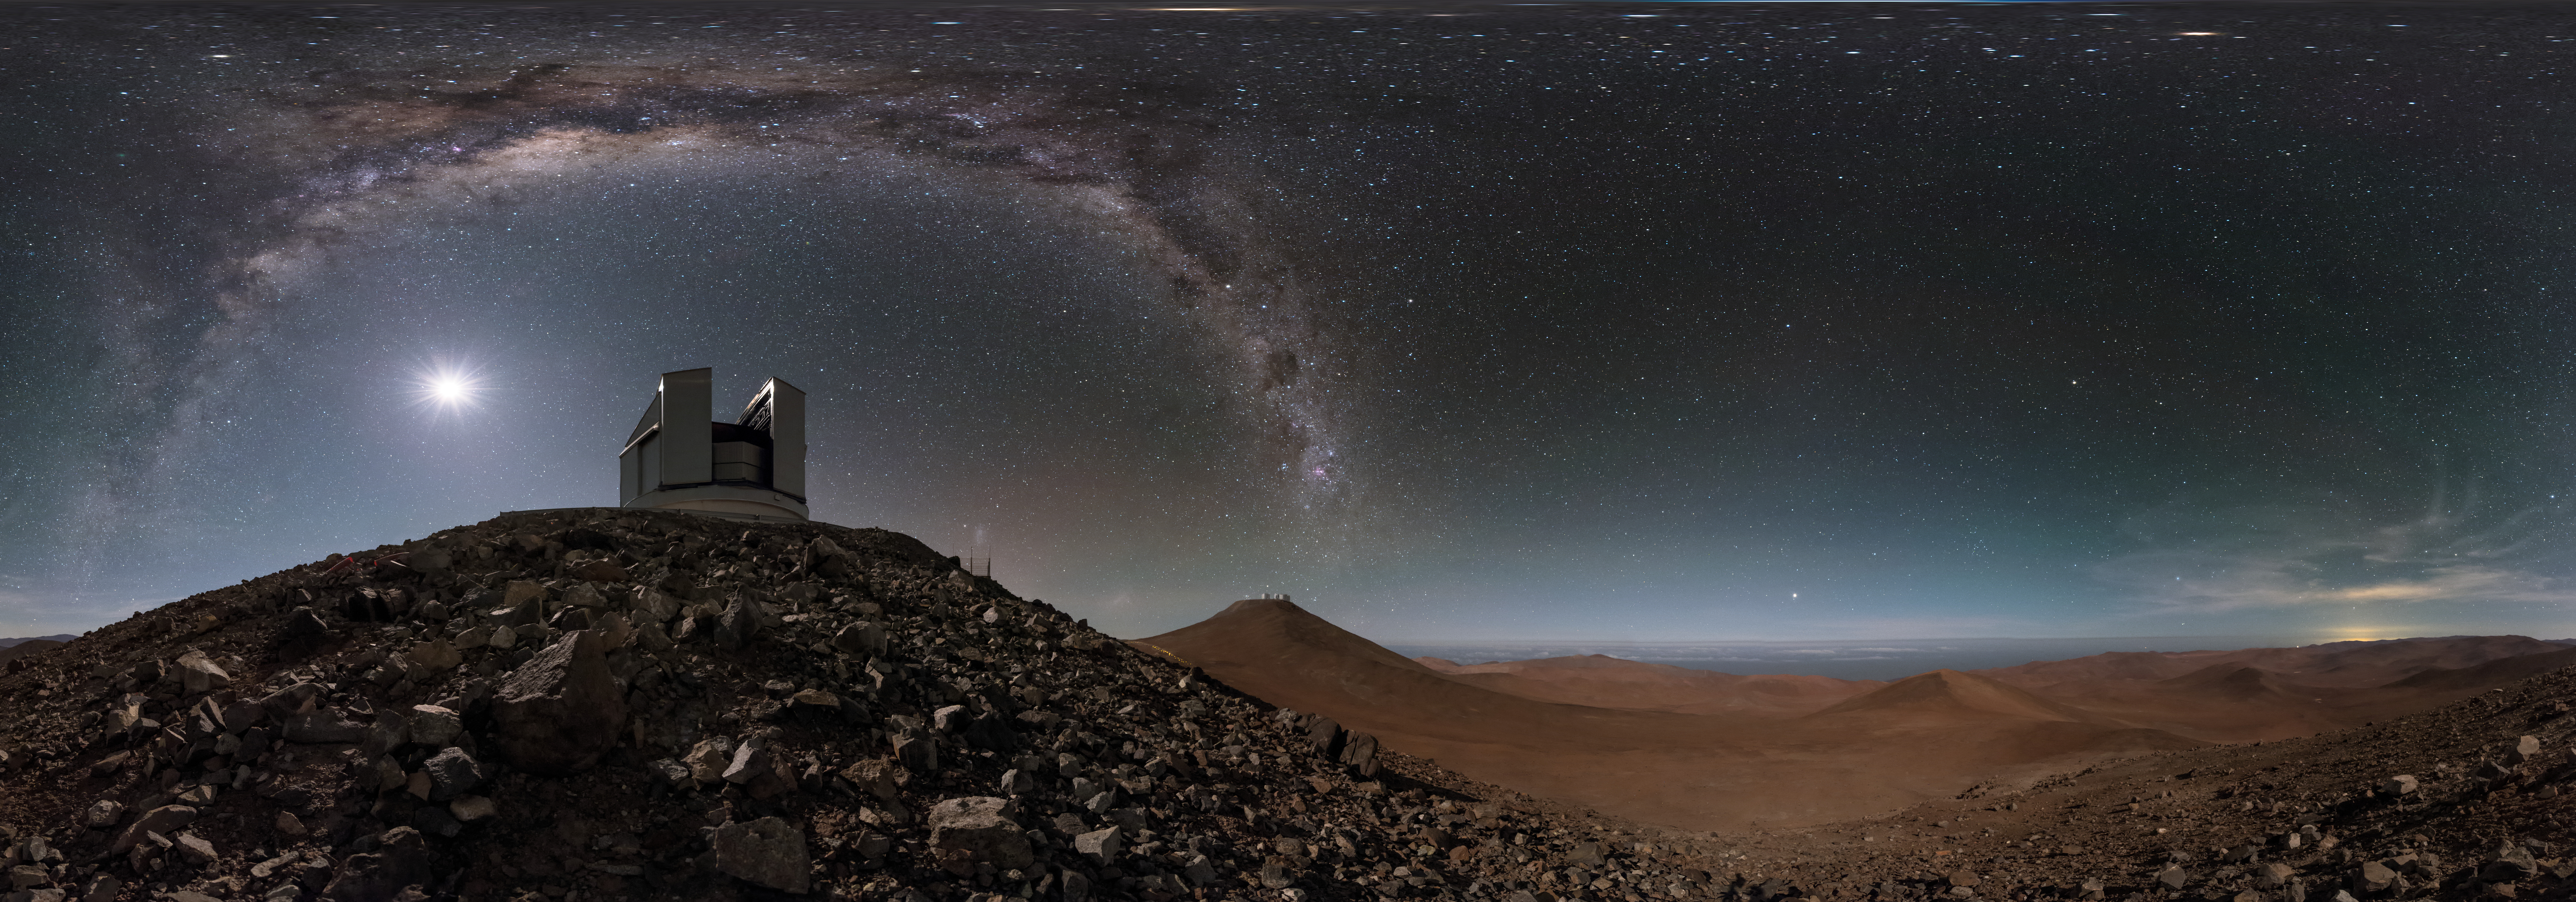

Desert arc at Paranal

A stunning equirectangular projected panorama of one of the VLT Unit Telescopes (UTs) at the Paranal Observatory in Chile, framed by the arcing Milky Way. This picture is taken from lower on the mountain, where the high altitude and remoteness allow for the spectacularly clear skies seen above the facility.

Credit: ESO/B. Tafreshi (twanight.org)